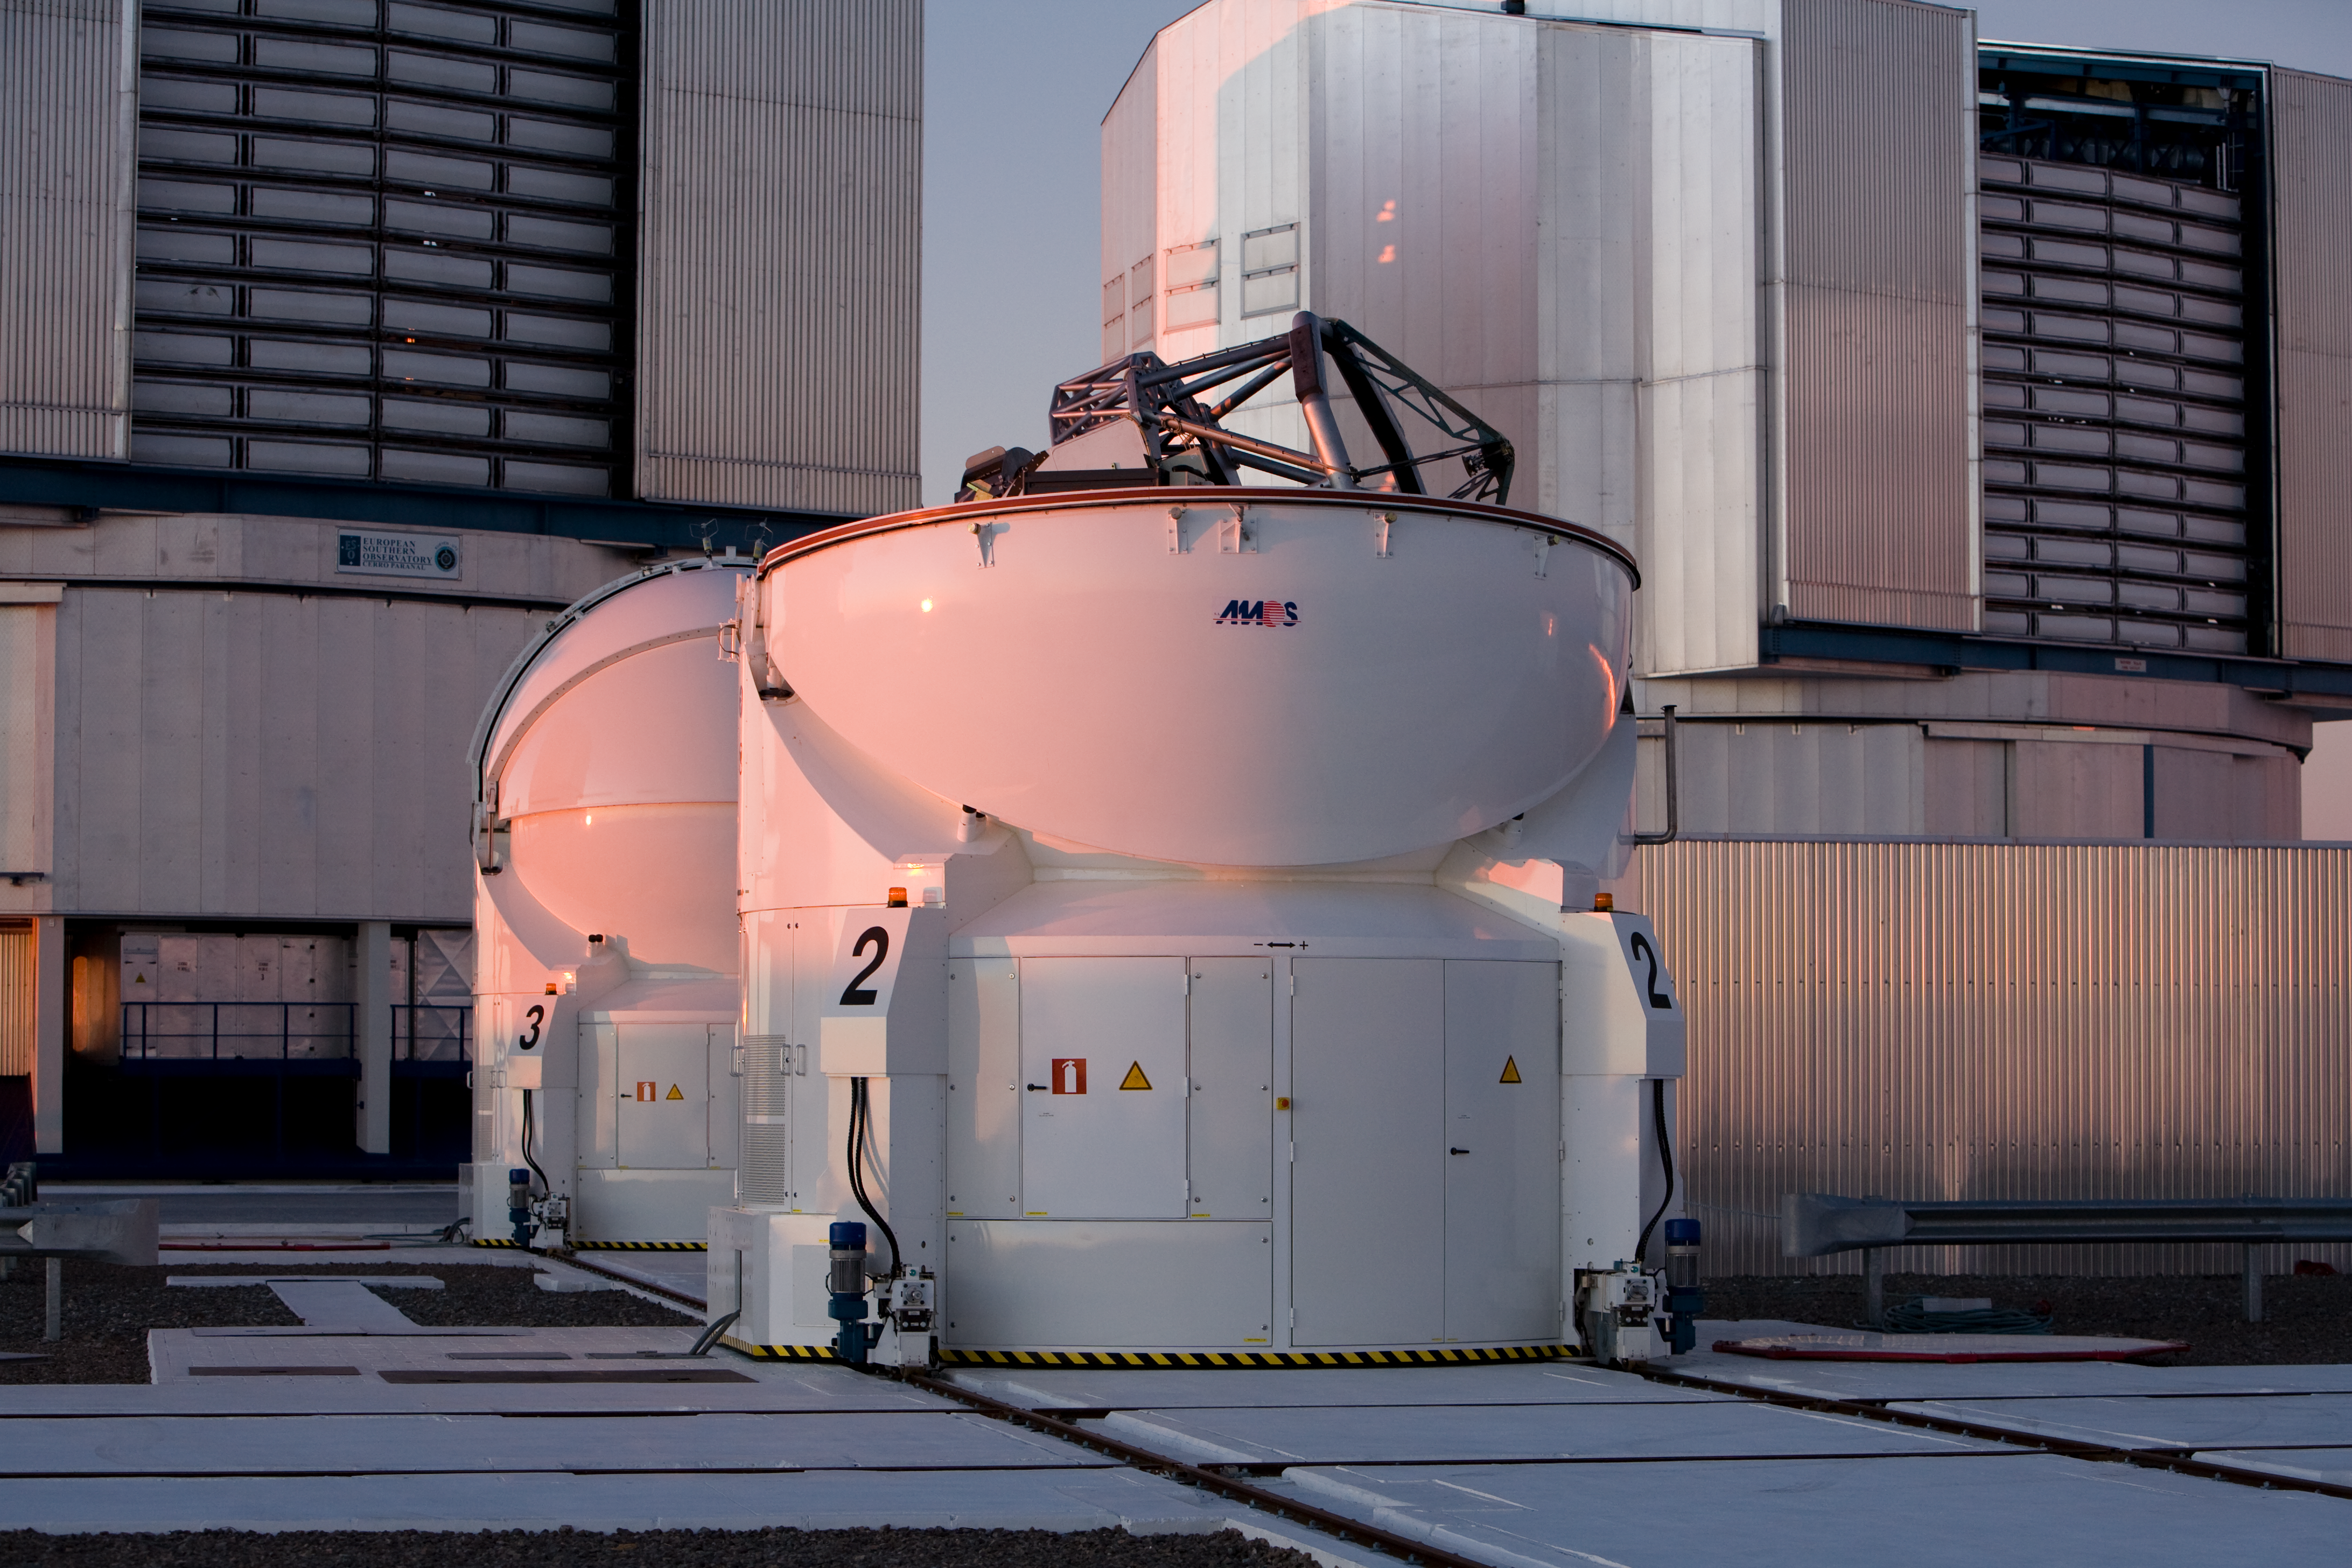

Auxiliary Telescopes on Paranal

This image represents two 1.8m Auxiliary Telescopes in front of two of the 8.2m Unit Telescopes at the Paranal Observatory in Chile. Picture taken in December 2005.

Credit: ESO/H.H.Heyer